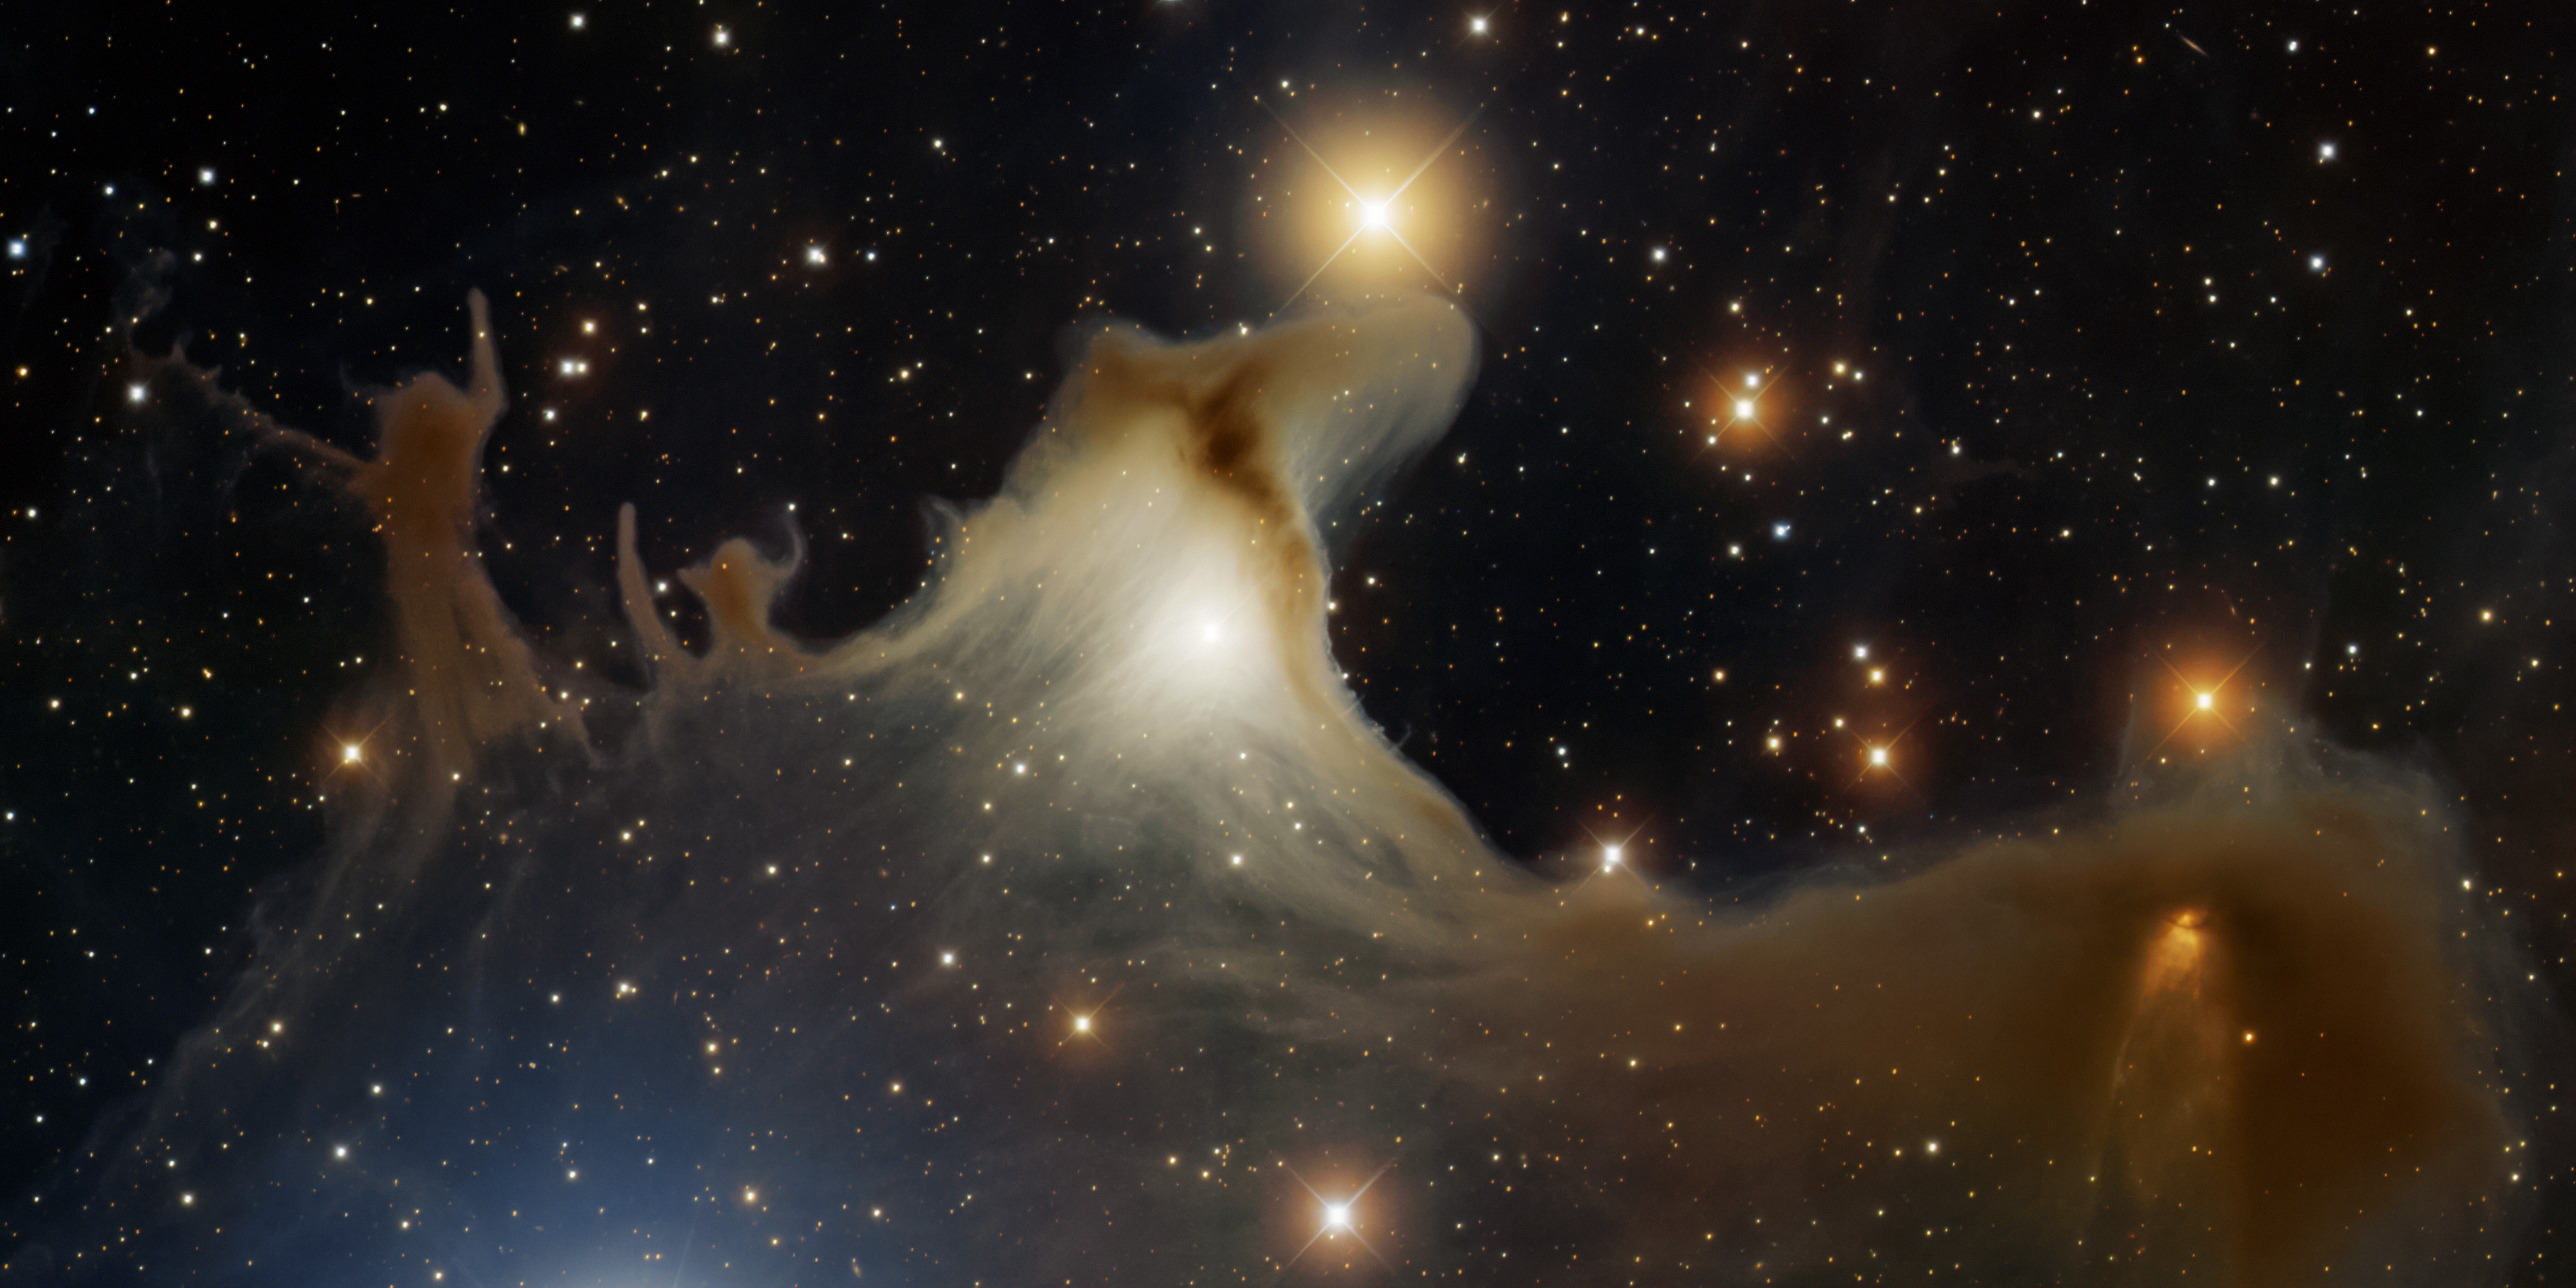

Ghost Nebula, vdB 141

This image was obtained with the wide-field view of the Mosaic Camera on the Mayall 4-meter telescope at Kitt Peak National Observatory. vdB 141 is a reflection nebula located in the constellation Cepheus. Sometimes referred to as the ghost nebula, its awkward name is its catalog number in Sidney van den Bergh's catalog of reflection nebulae, published in 1966. Several stars are embedded in the nebula. Their light gives it a ghoulish brown color. North is down and East is to the right. Imaged August 28, 2009.

Credit: KPNO/NOIRLab/NSF/AURA/T.A. Rector (University of Alaska Anchorage) & H. Schweiker (WIYN)